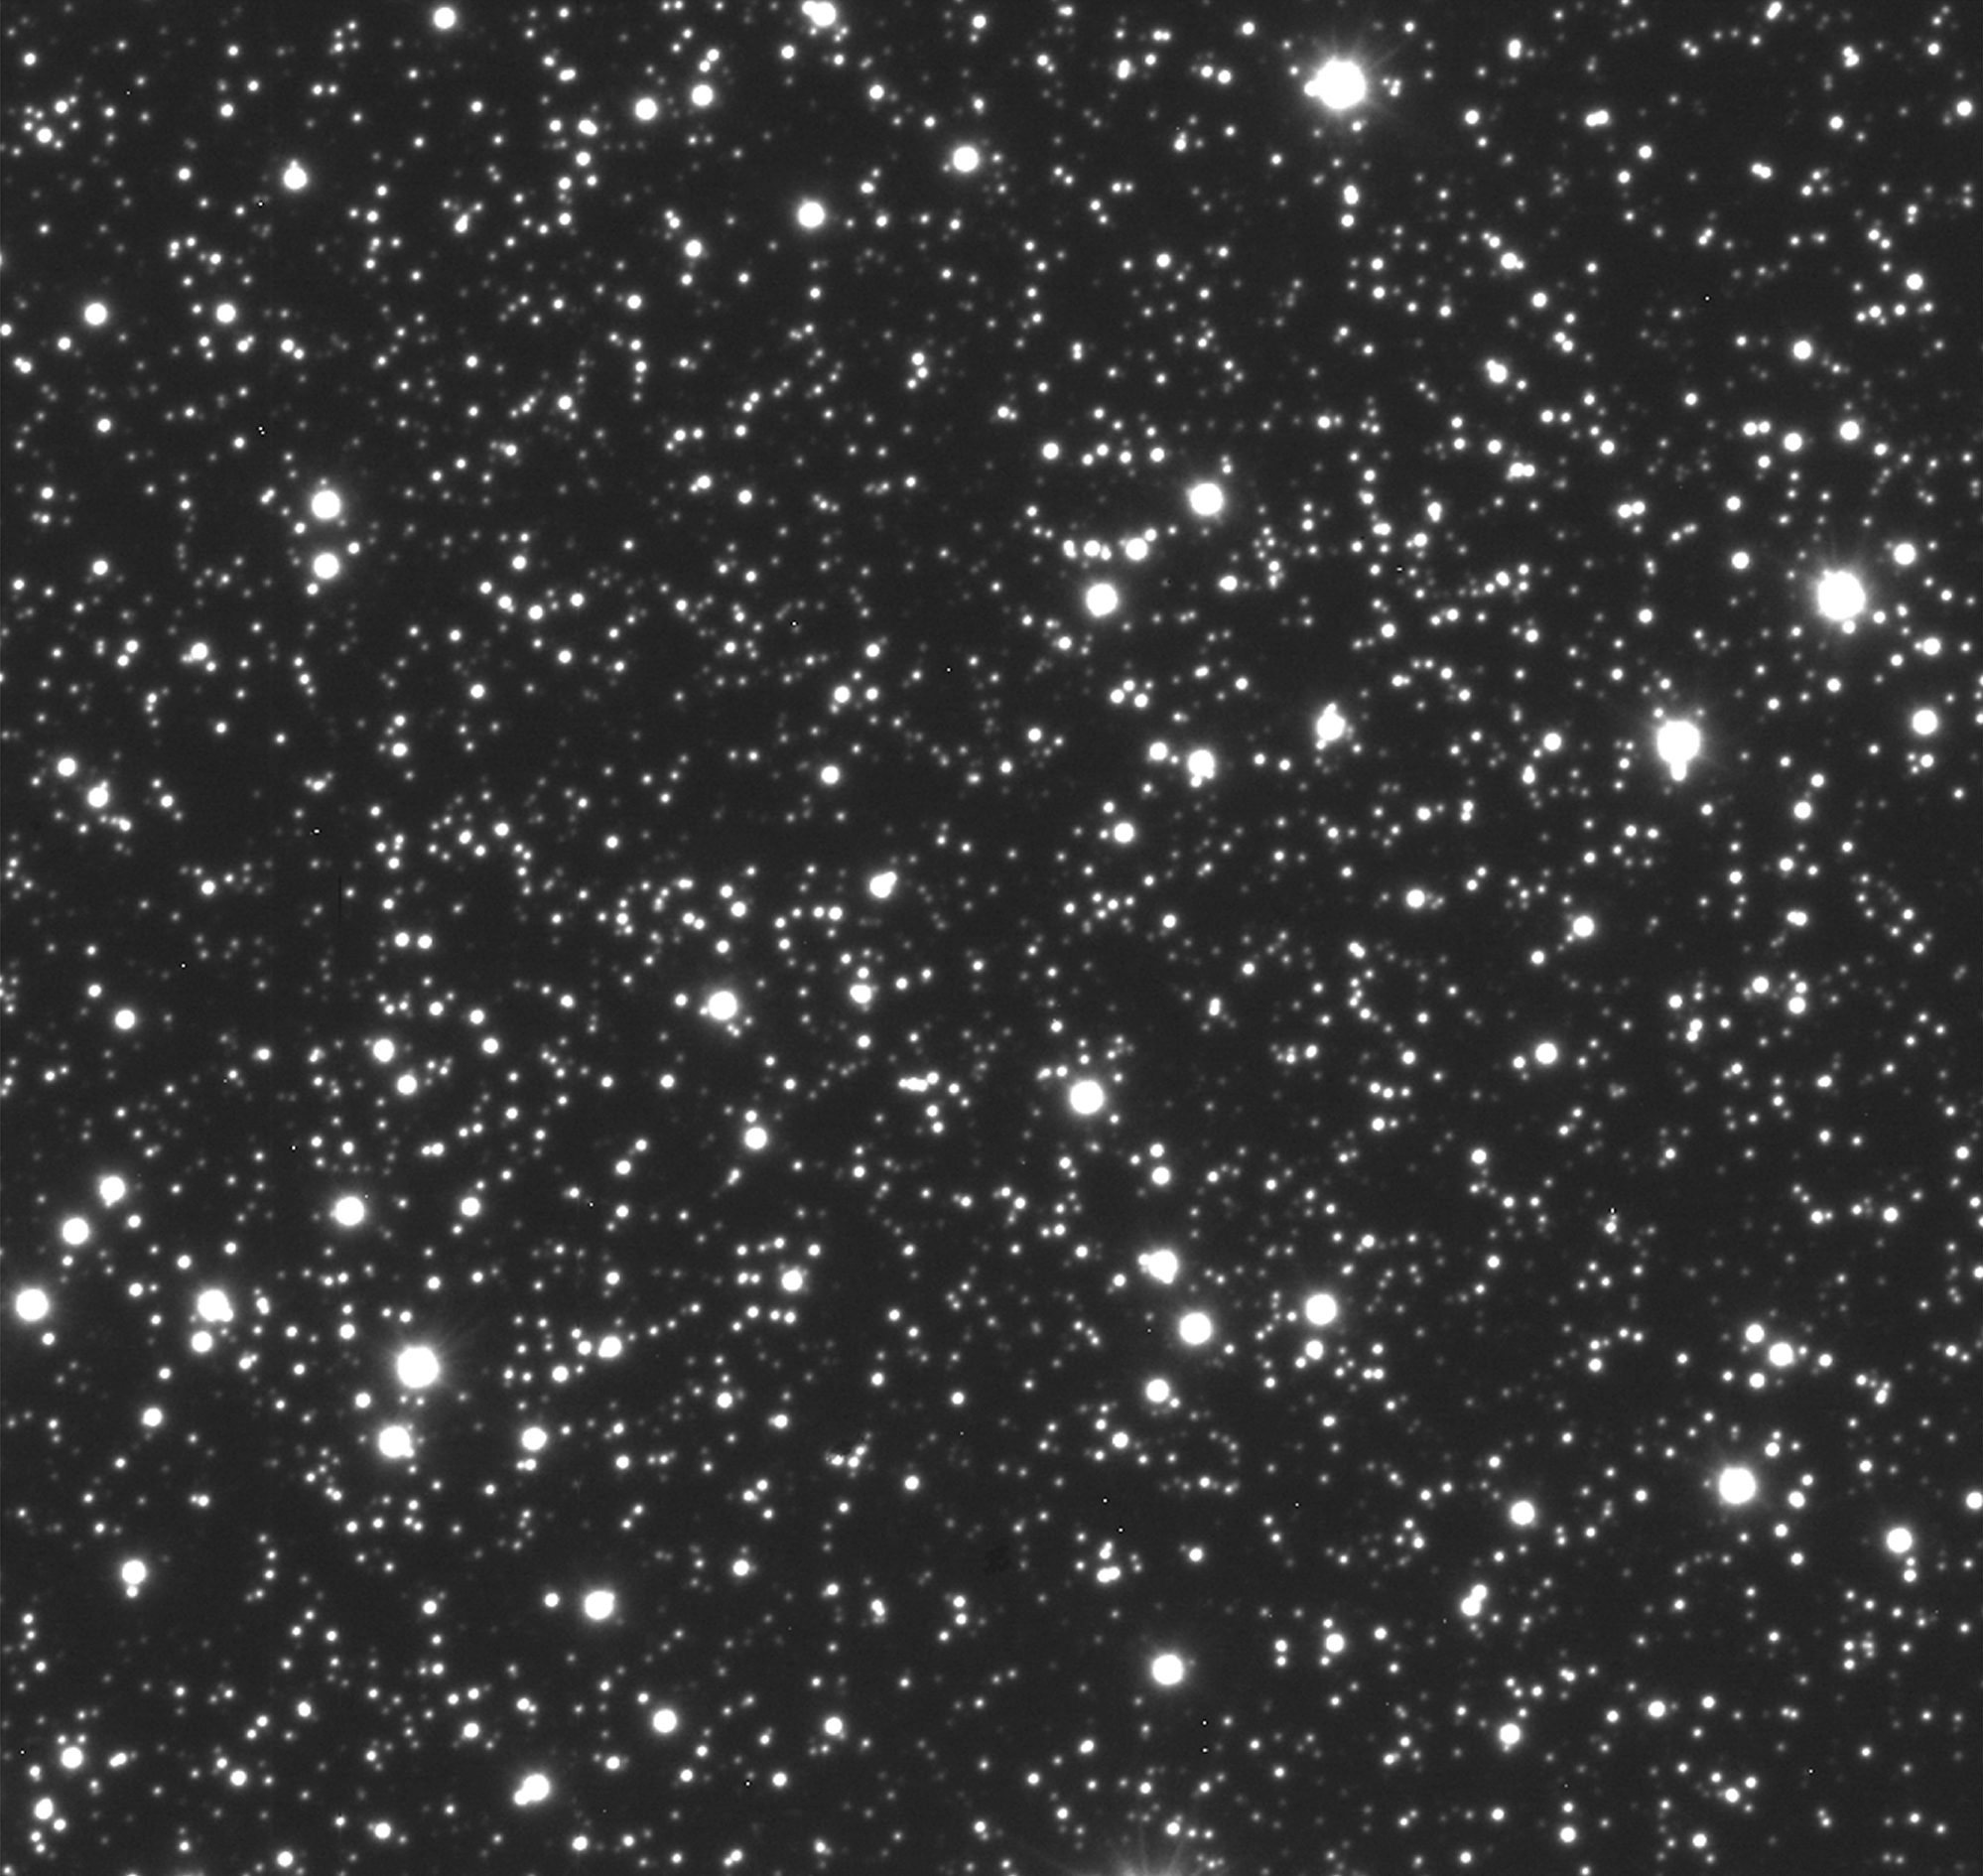

The VLT sharpens its view

This image was obtained in the early morning of June 6, 1998. It shows the central part of the southern globular cluster Messier 55 (or NGC 6809) in the constellation Sagittarius. The exposure lasted 30 seconds and was made with the VLT Test Camera through an optical filtre isolating mostly red light (570 - 700 nm). It is here shown exactly as it was obtained ("raw image"), without any image processing . The brightness level in the reproduction has been set so that the fainter stars are well visible. The field shown is 83 x 83 arcsec; each pixel measures 0.0455 arcsec.

Credit: ESO